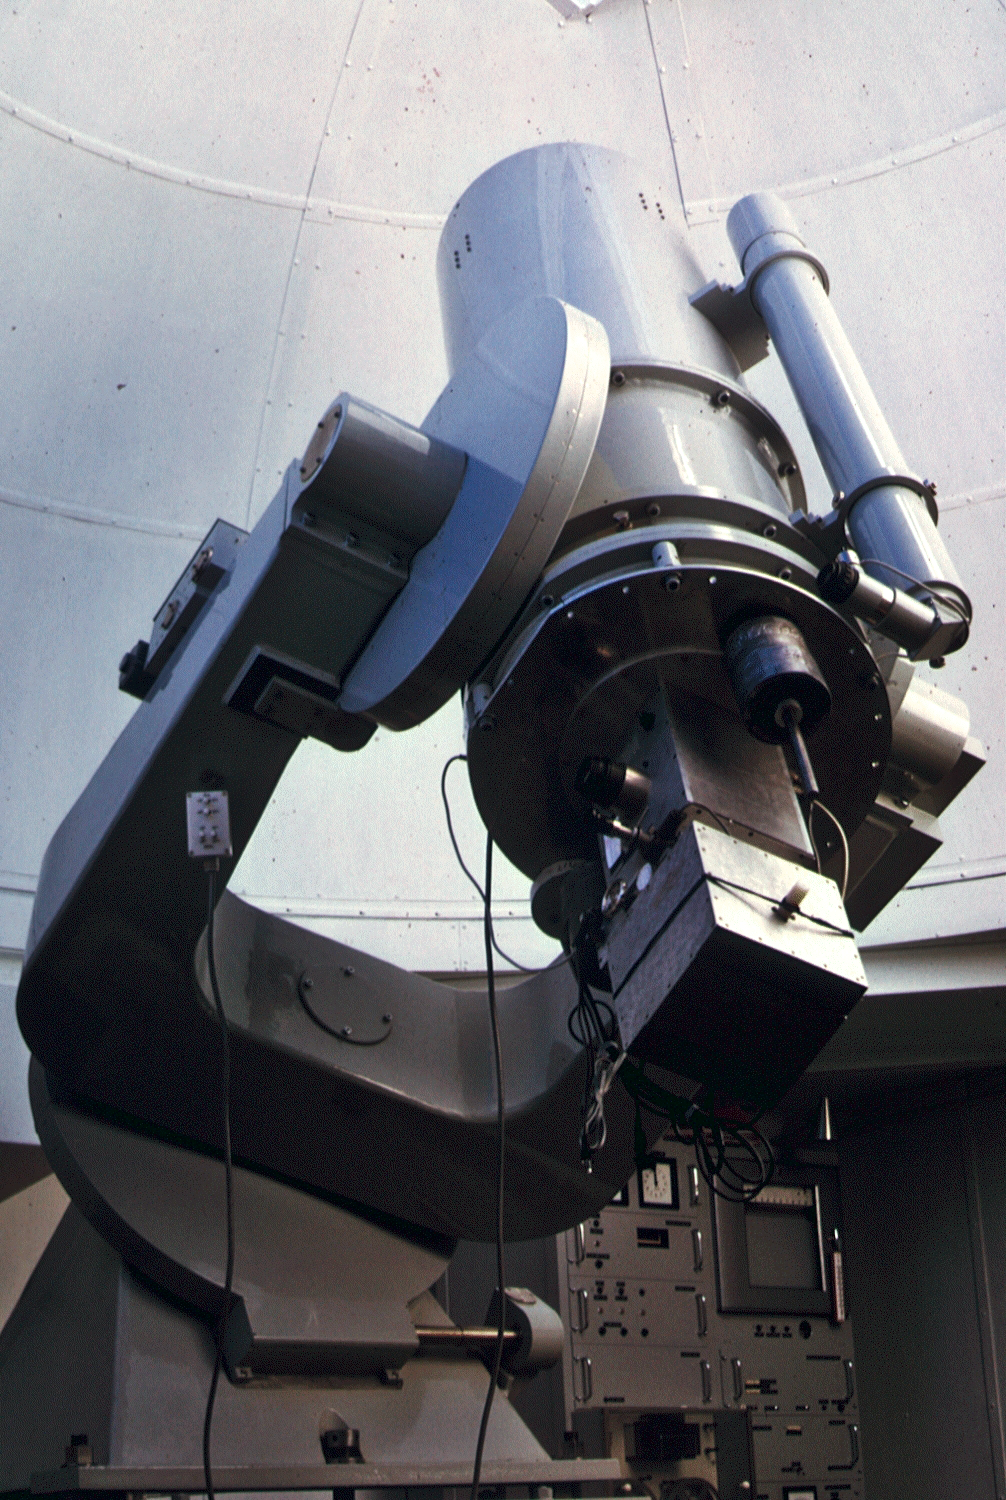

Danish 0.5-metre telescope

A photograph of the Danish 0.5-metre telescope.

Credit: ESO/C. Sterken